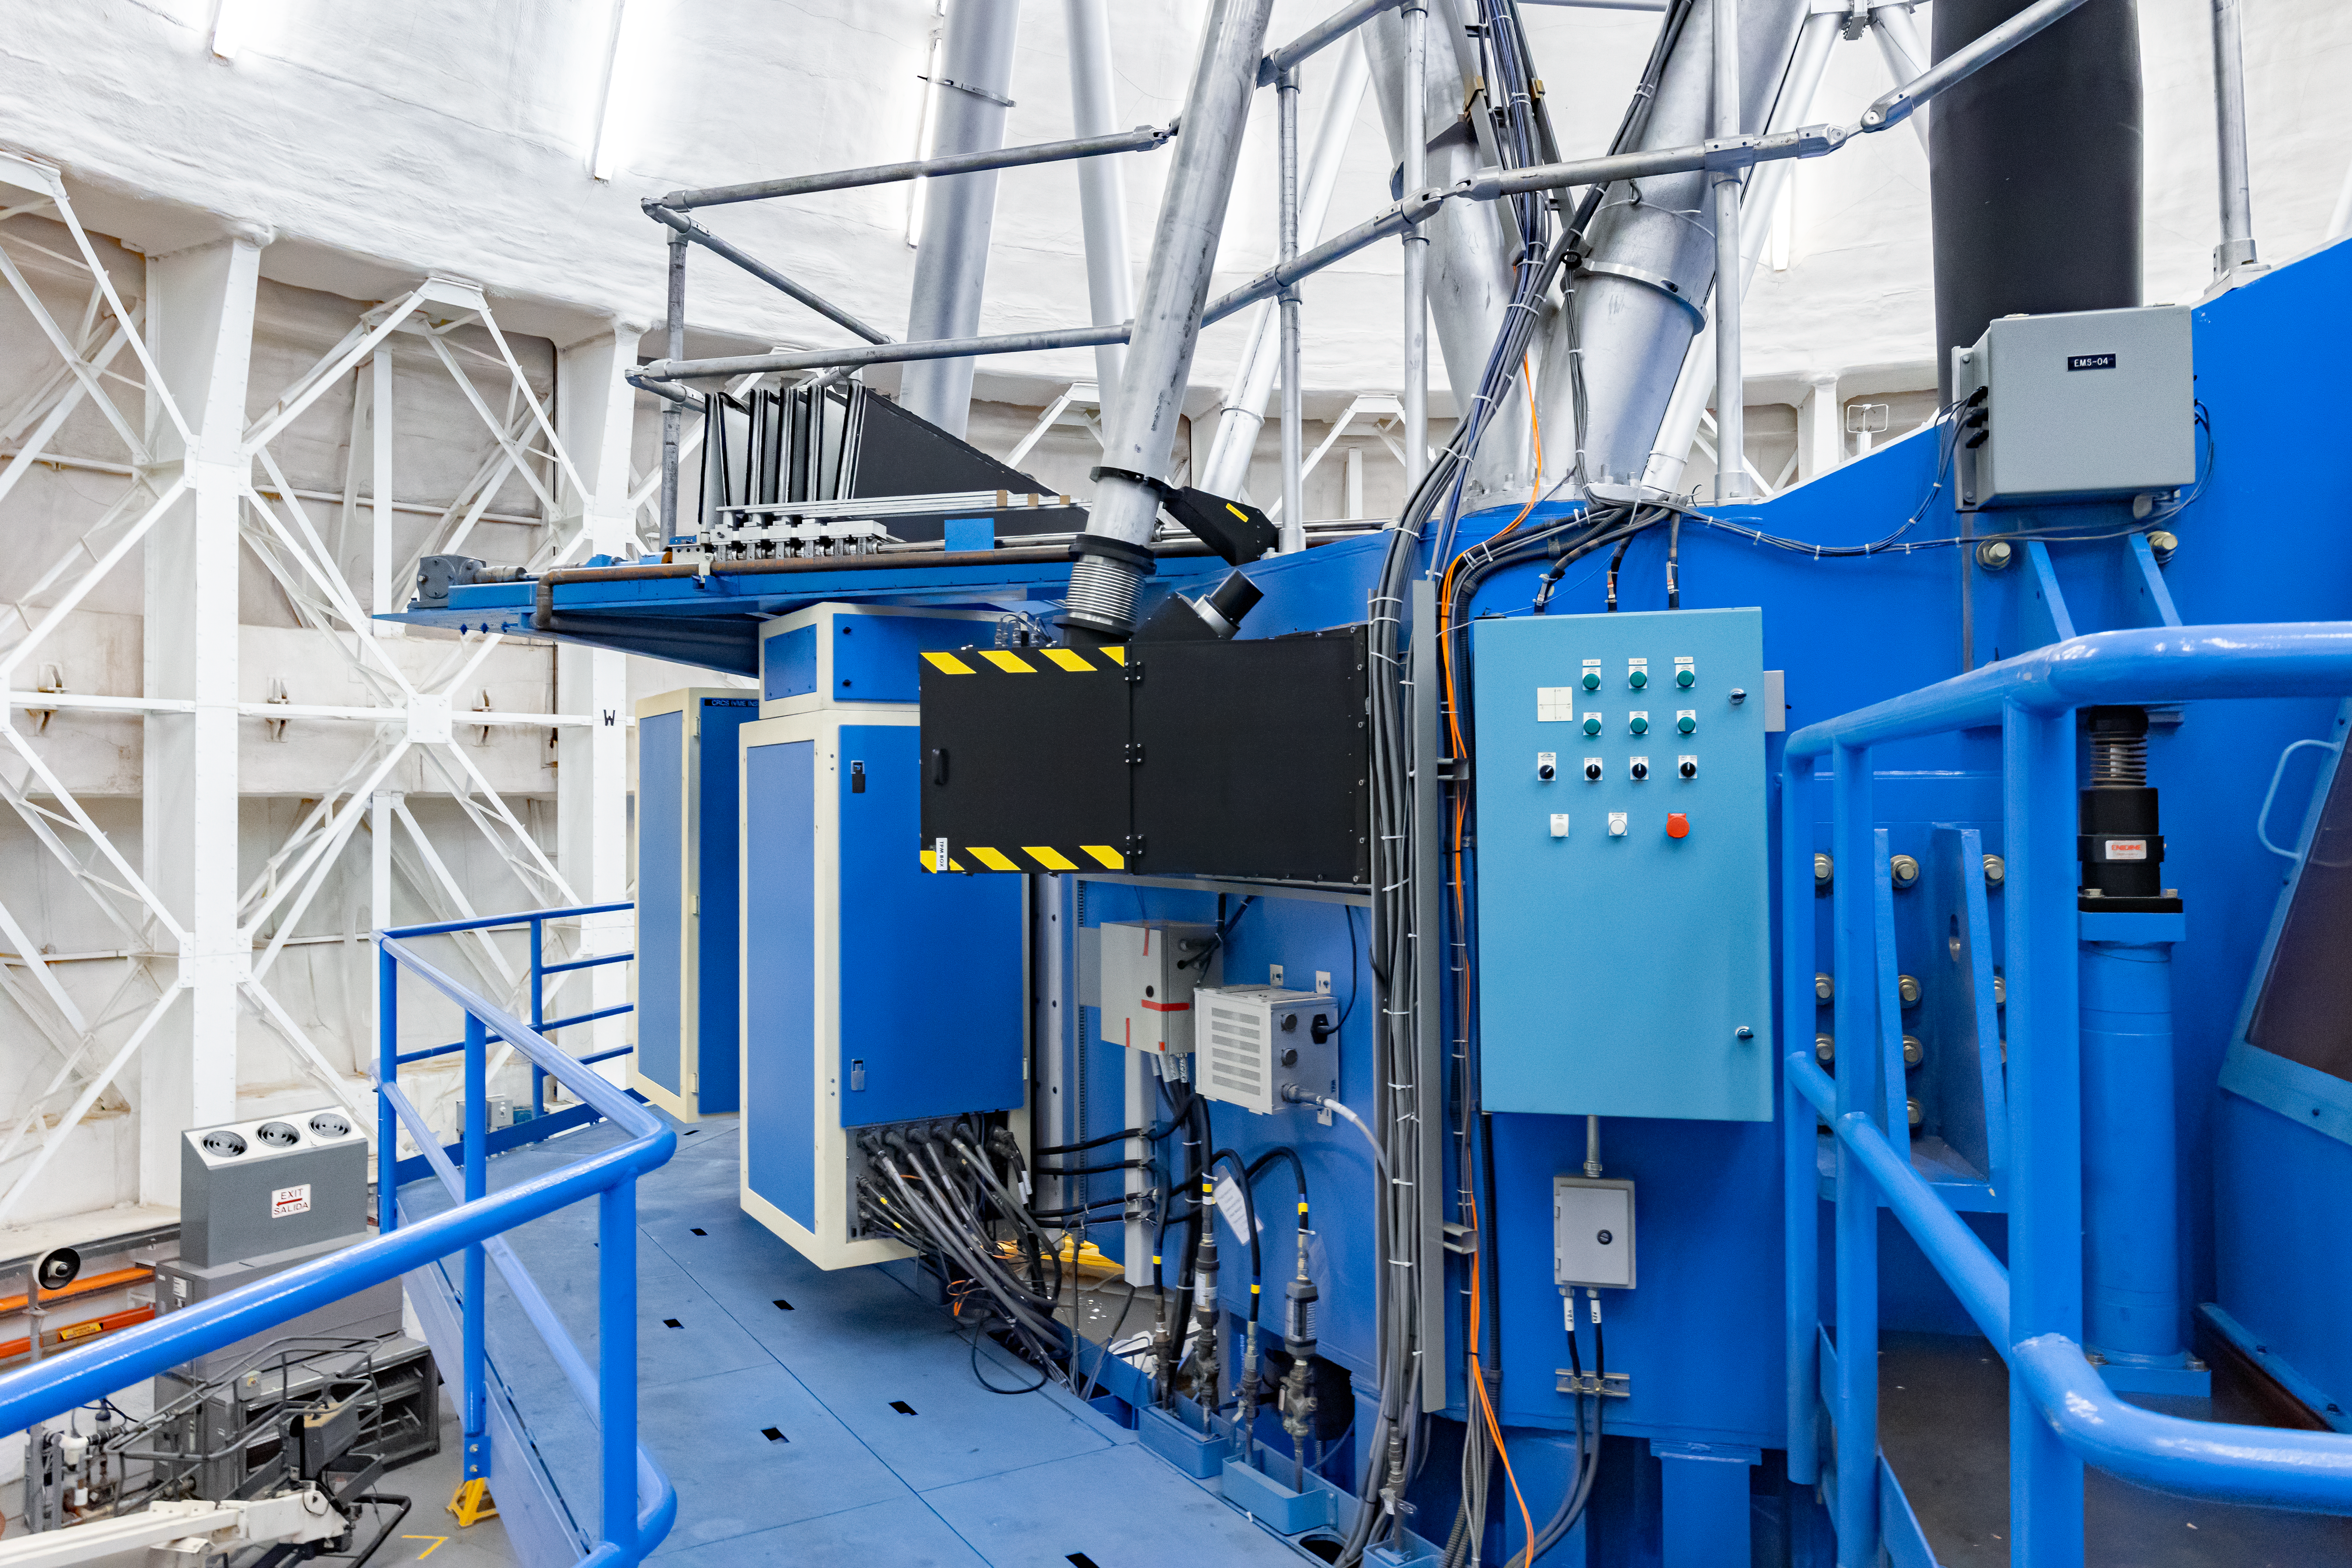

GeMS BTO Optical Path

A portion of the Gemini Multi-Conjugate Adaptive Optics System's (GeMS) Beam Transfer Optics Optical Path (BTOOP) on Gemini South.

Credit: International Gemini Observatory/NOIRLab/NSF/AURA/M. Paredes